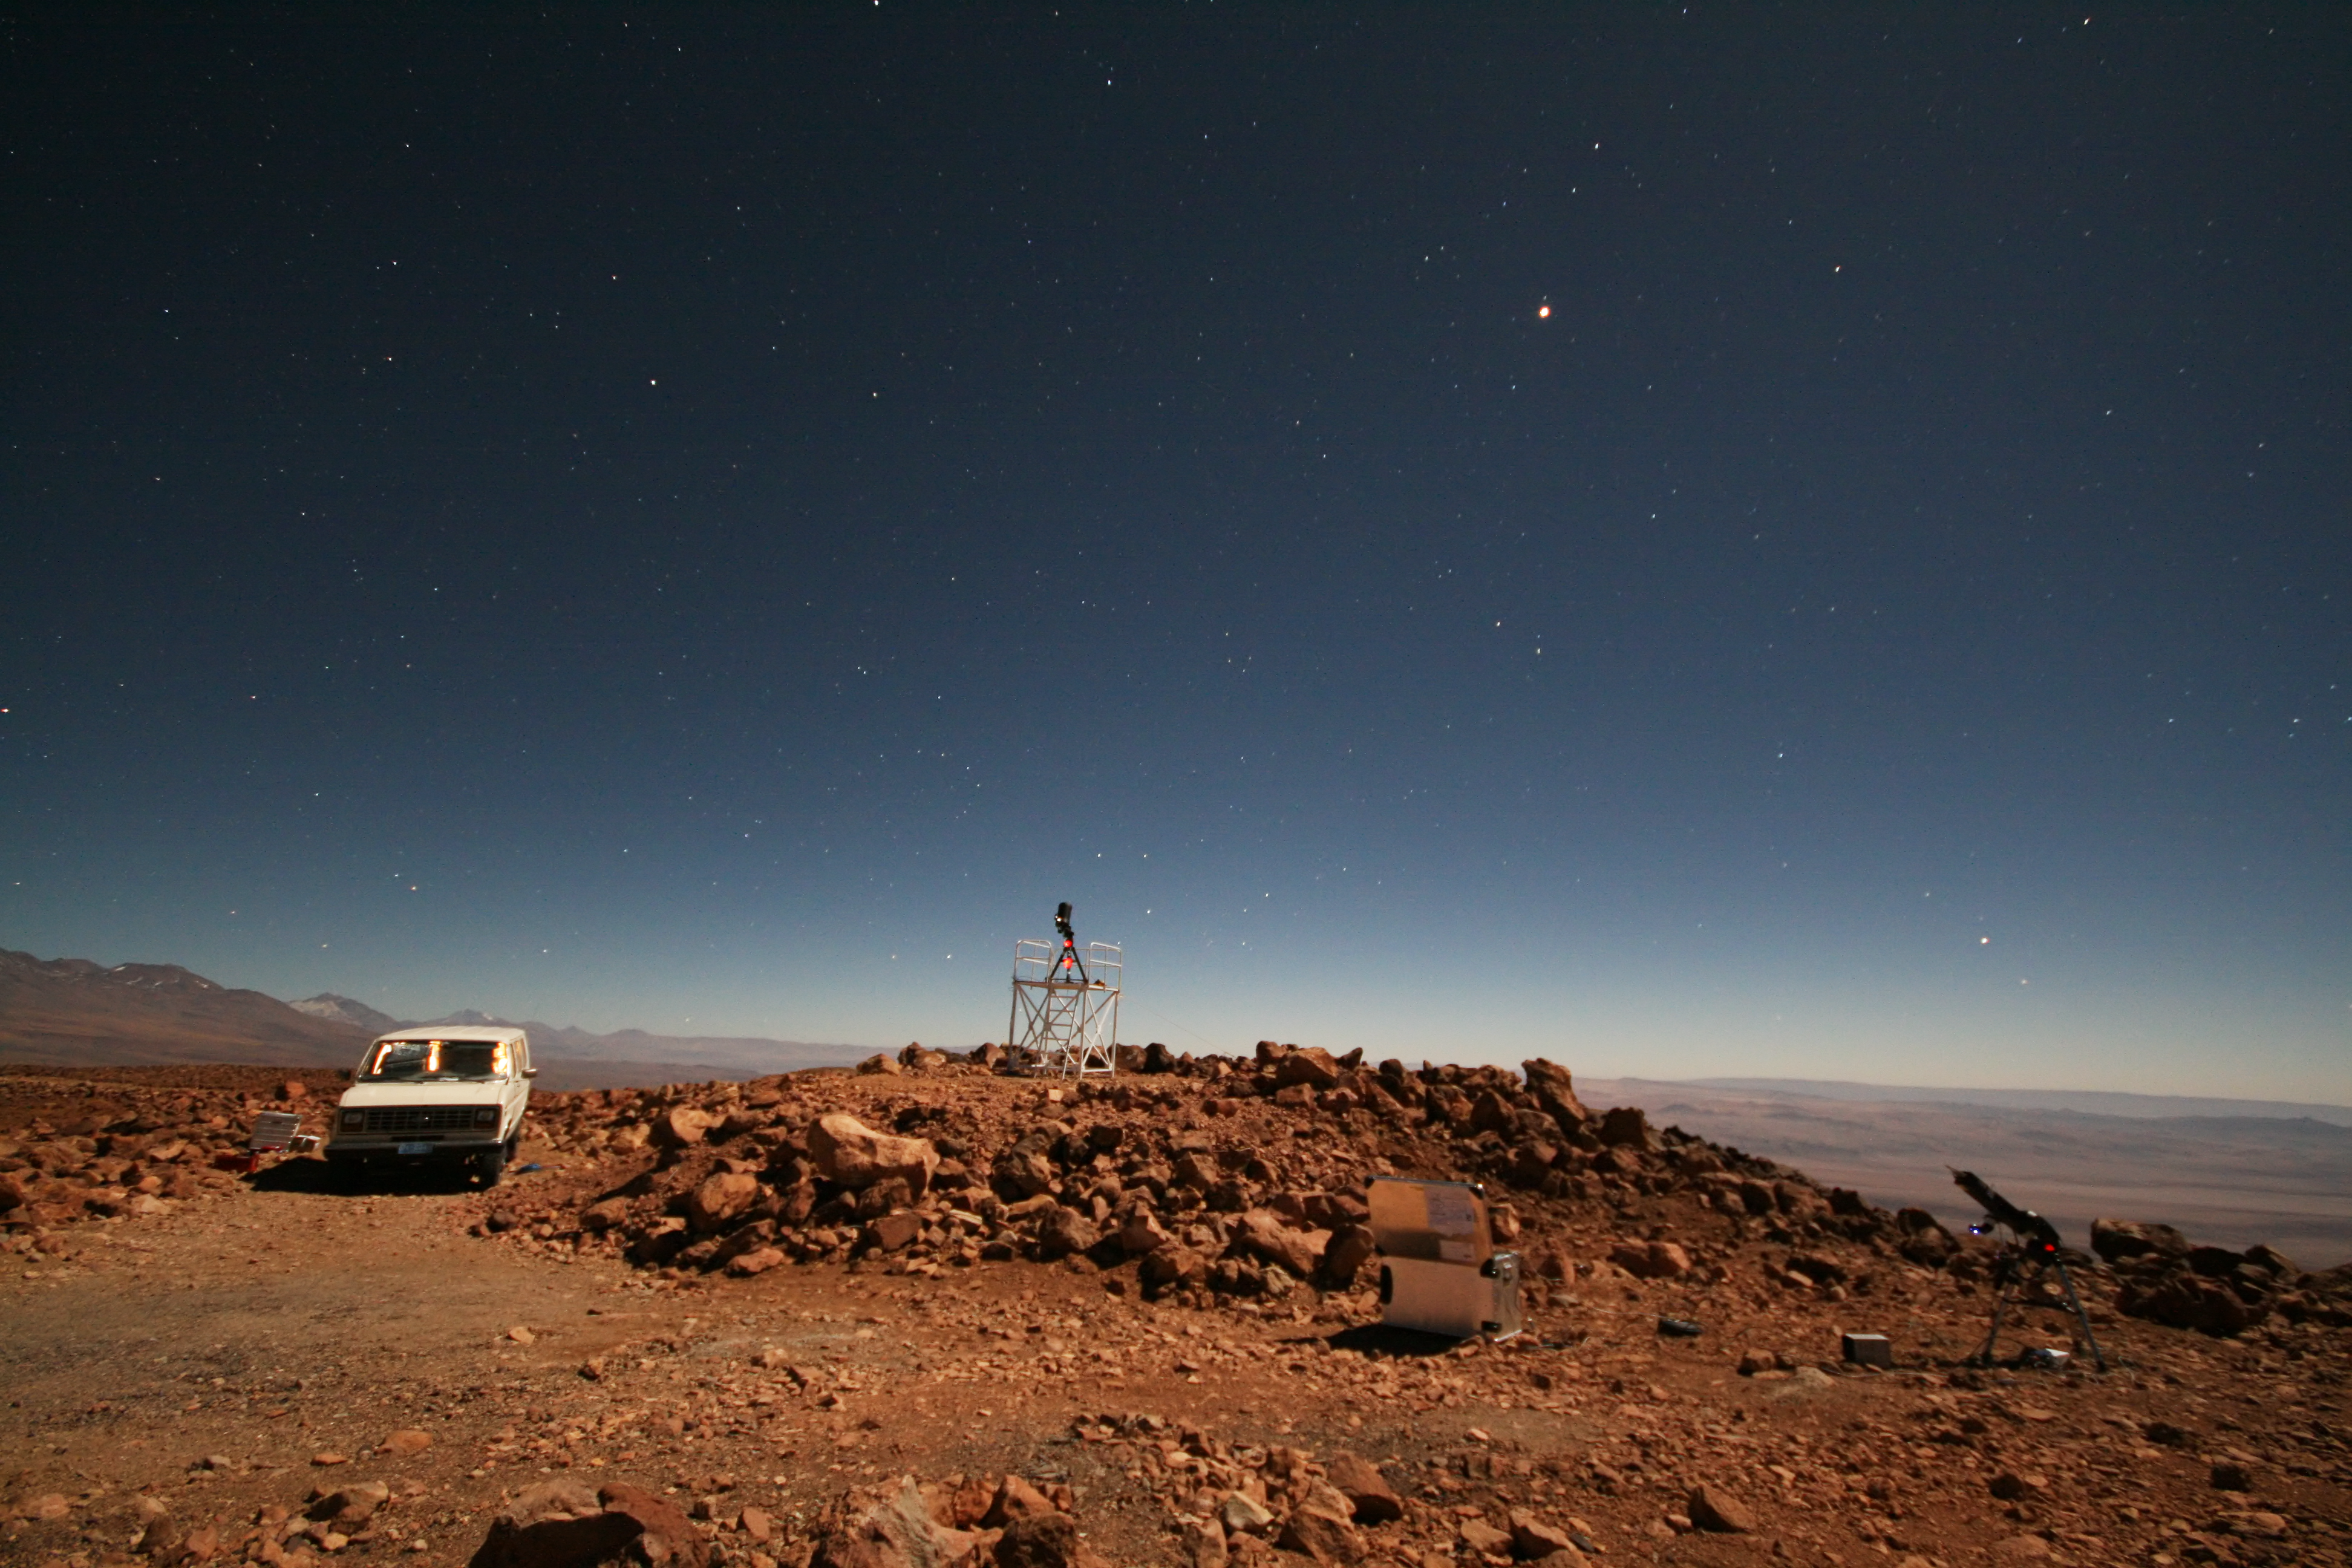

ELT site testing — Cerro Tolonchar / Chile

The Extremely Large Telescope (ELT) programme office has studied half a dozen potential sites for the future ELT observatory, which, with its 40-metre-class diameter, will be the world’s biggest eye on the sky. Various aspects need to be considered in the site selection process. Parameters taken into account are not restricted to ‘sky quality’, but include more general scientific aspects, as well as parameters essential for construction and operations (e.g. accessibility, water and power supply, political stability etc.).

The above picture shows the test equipment placed on top of Cerro Tolonchar, a site located in Chile. It is on the ELT Site Selection Advisory Committee's final short list for the recommended site. The ELT Site Testing portable control room is in the carry-all (left).

Credit: ESO/G. Lombardi (glphoto.it)